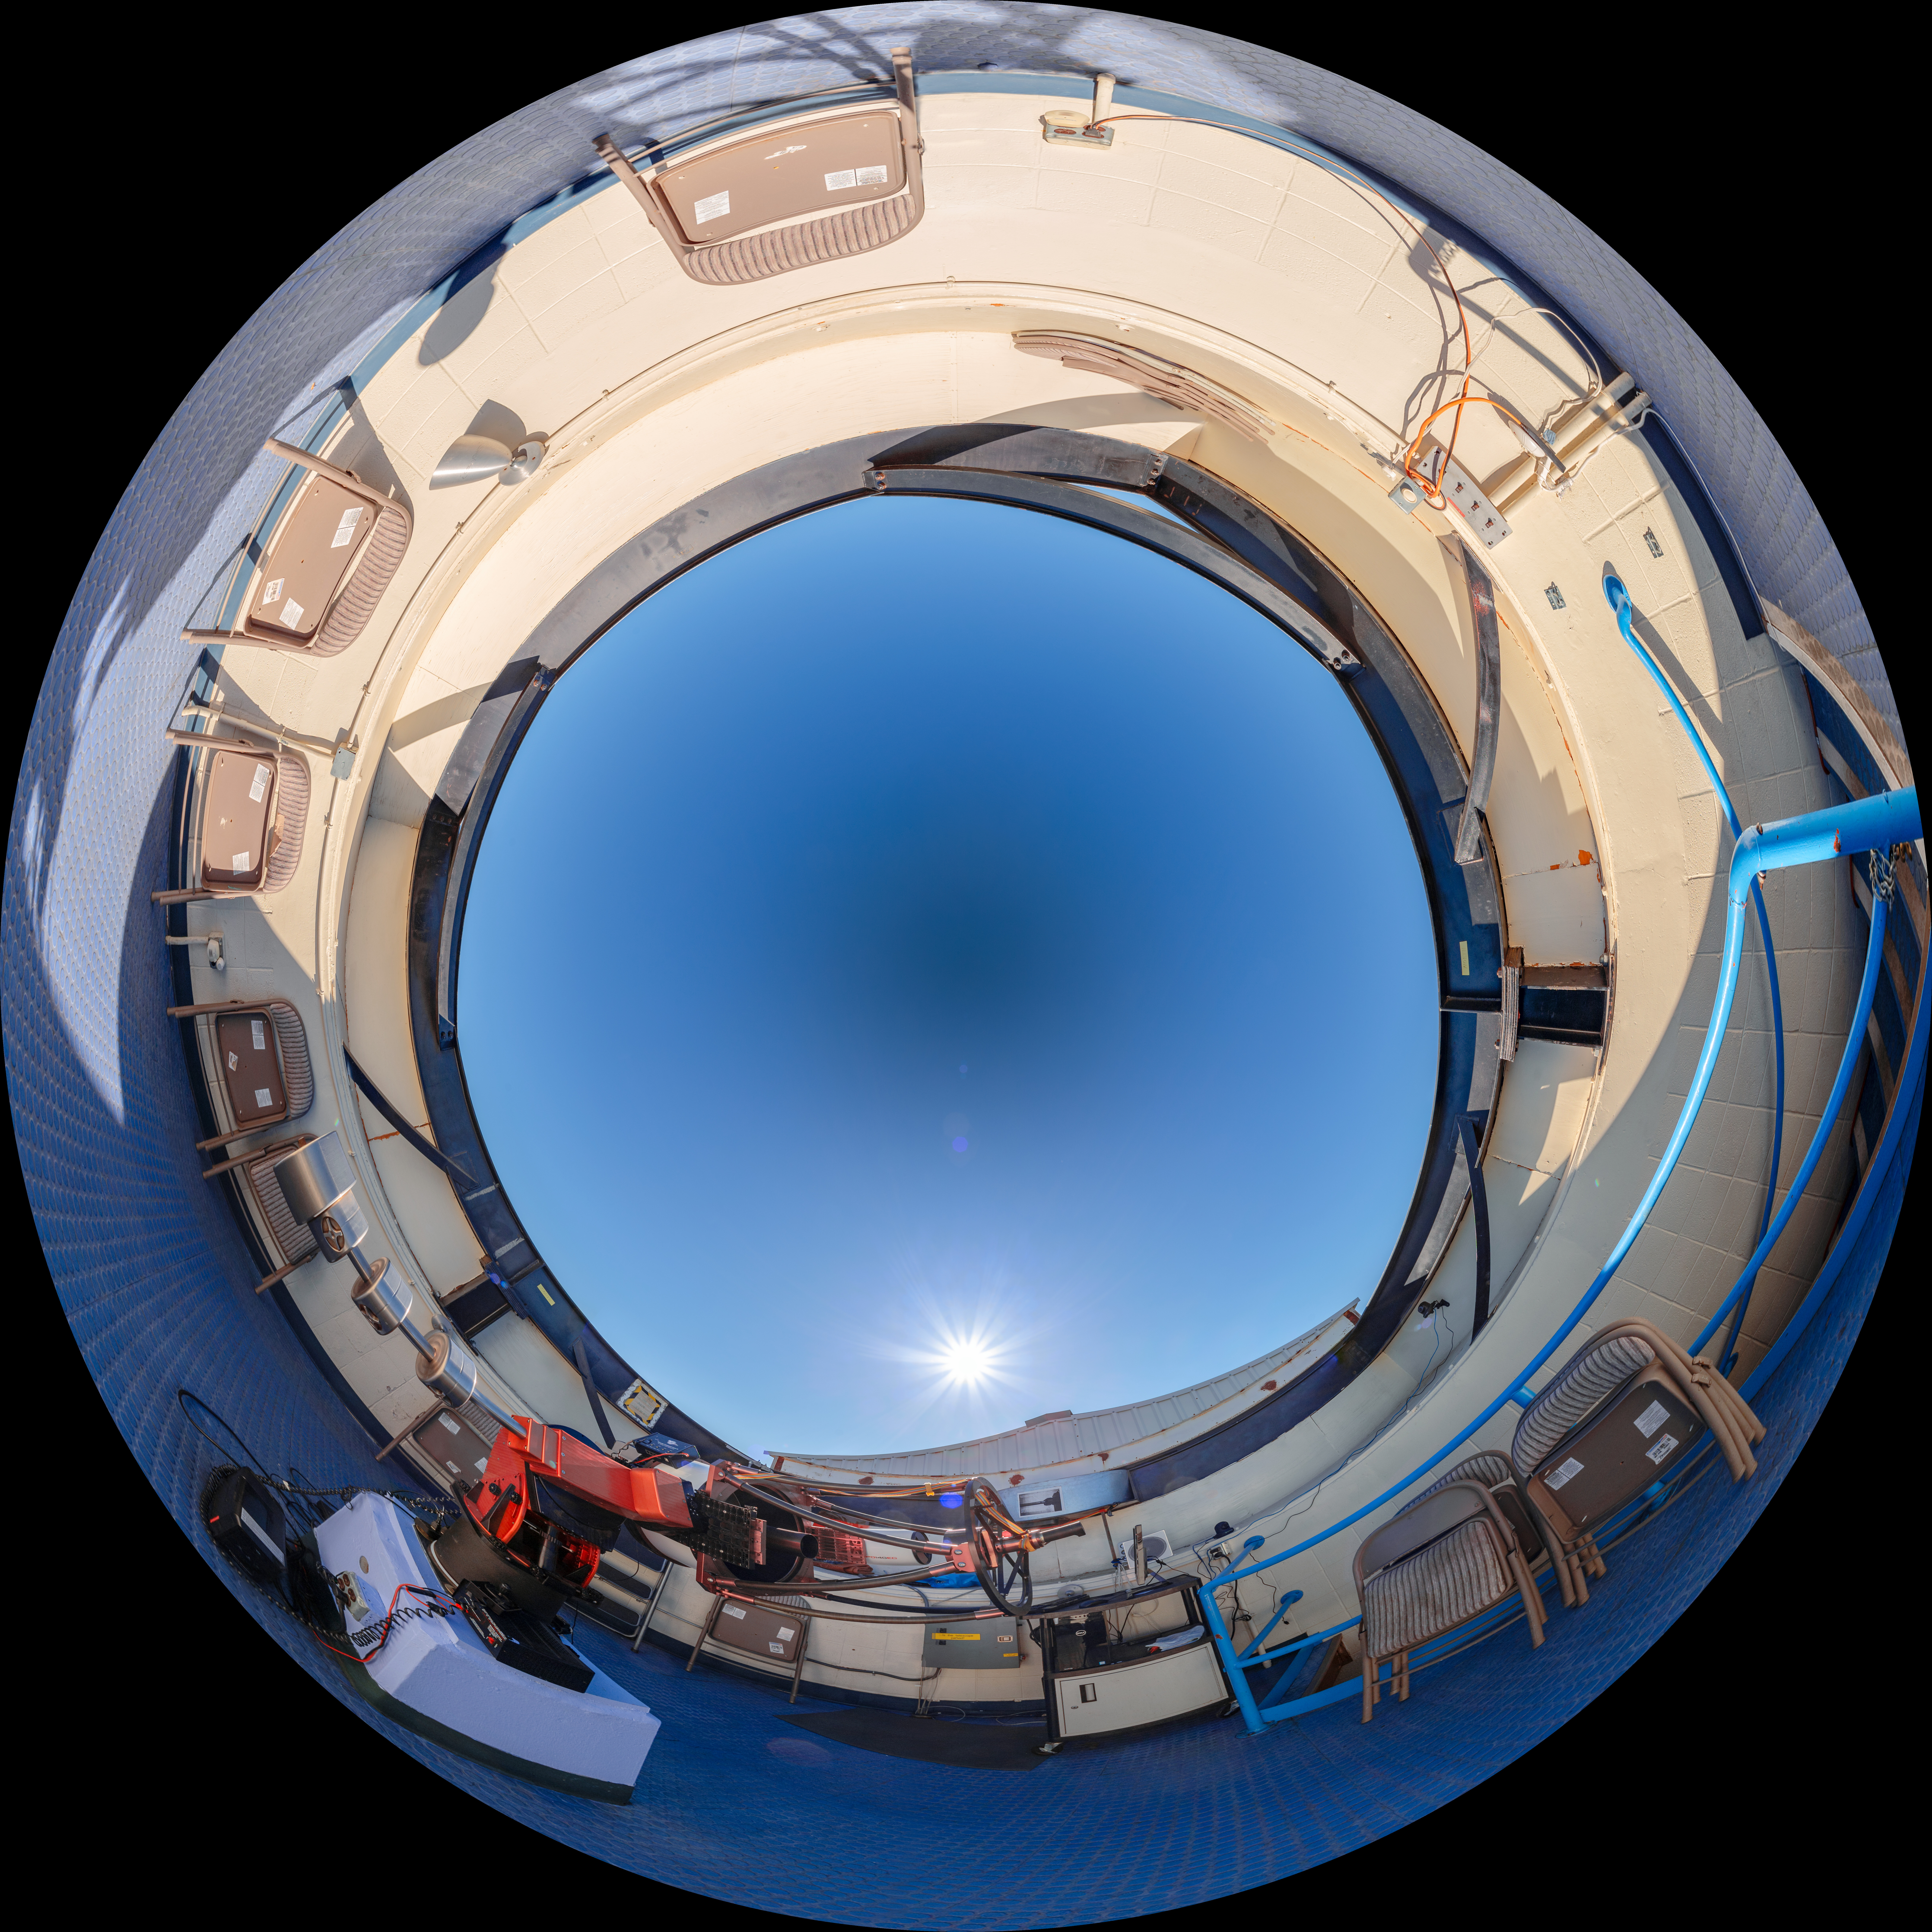

Visitor Center Roll Off Roof Observatory Fulldome

A dome view of the Visitor Center Roll Off Roof Observatory on Kitt Peak National Observatory in Arizona.

A panorama view of this image can be found here.

Credit: KPNO/NOIRLab/NSF/AURA/T. Slovinský